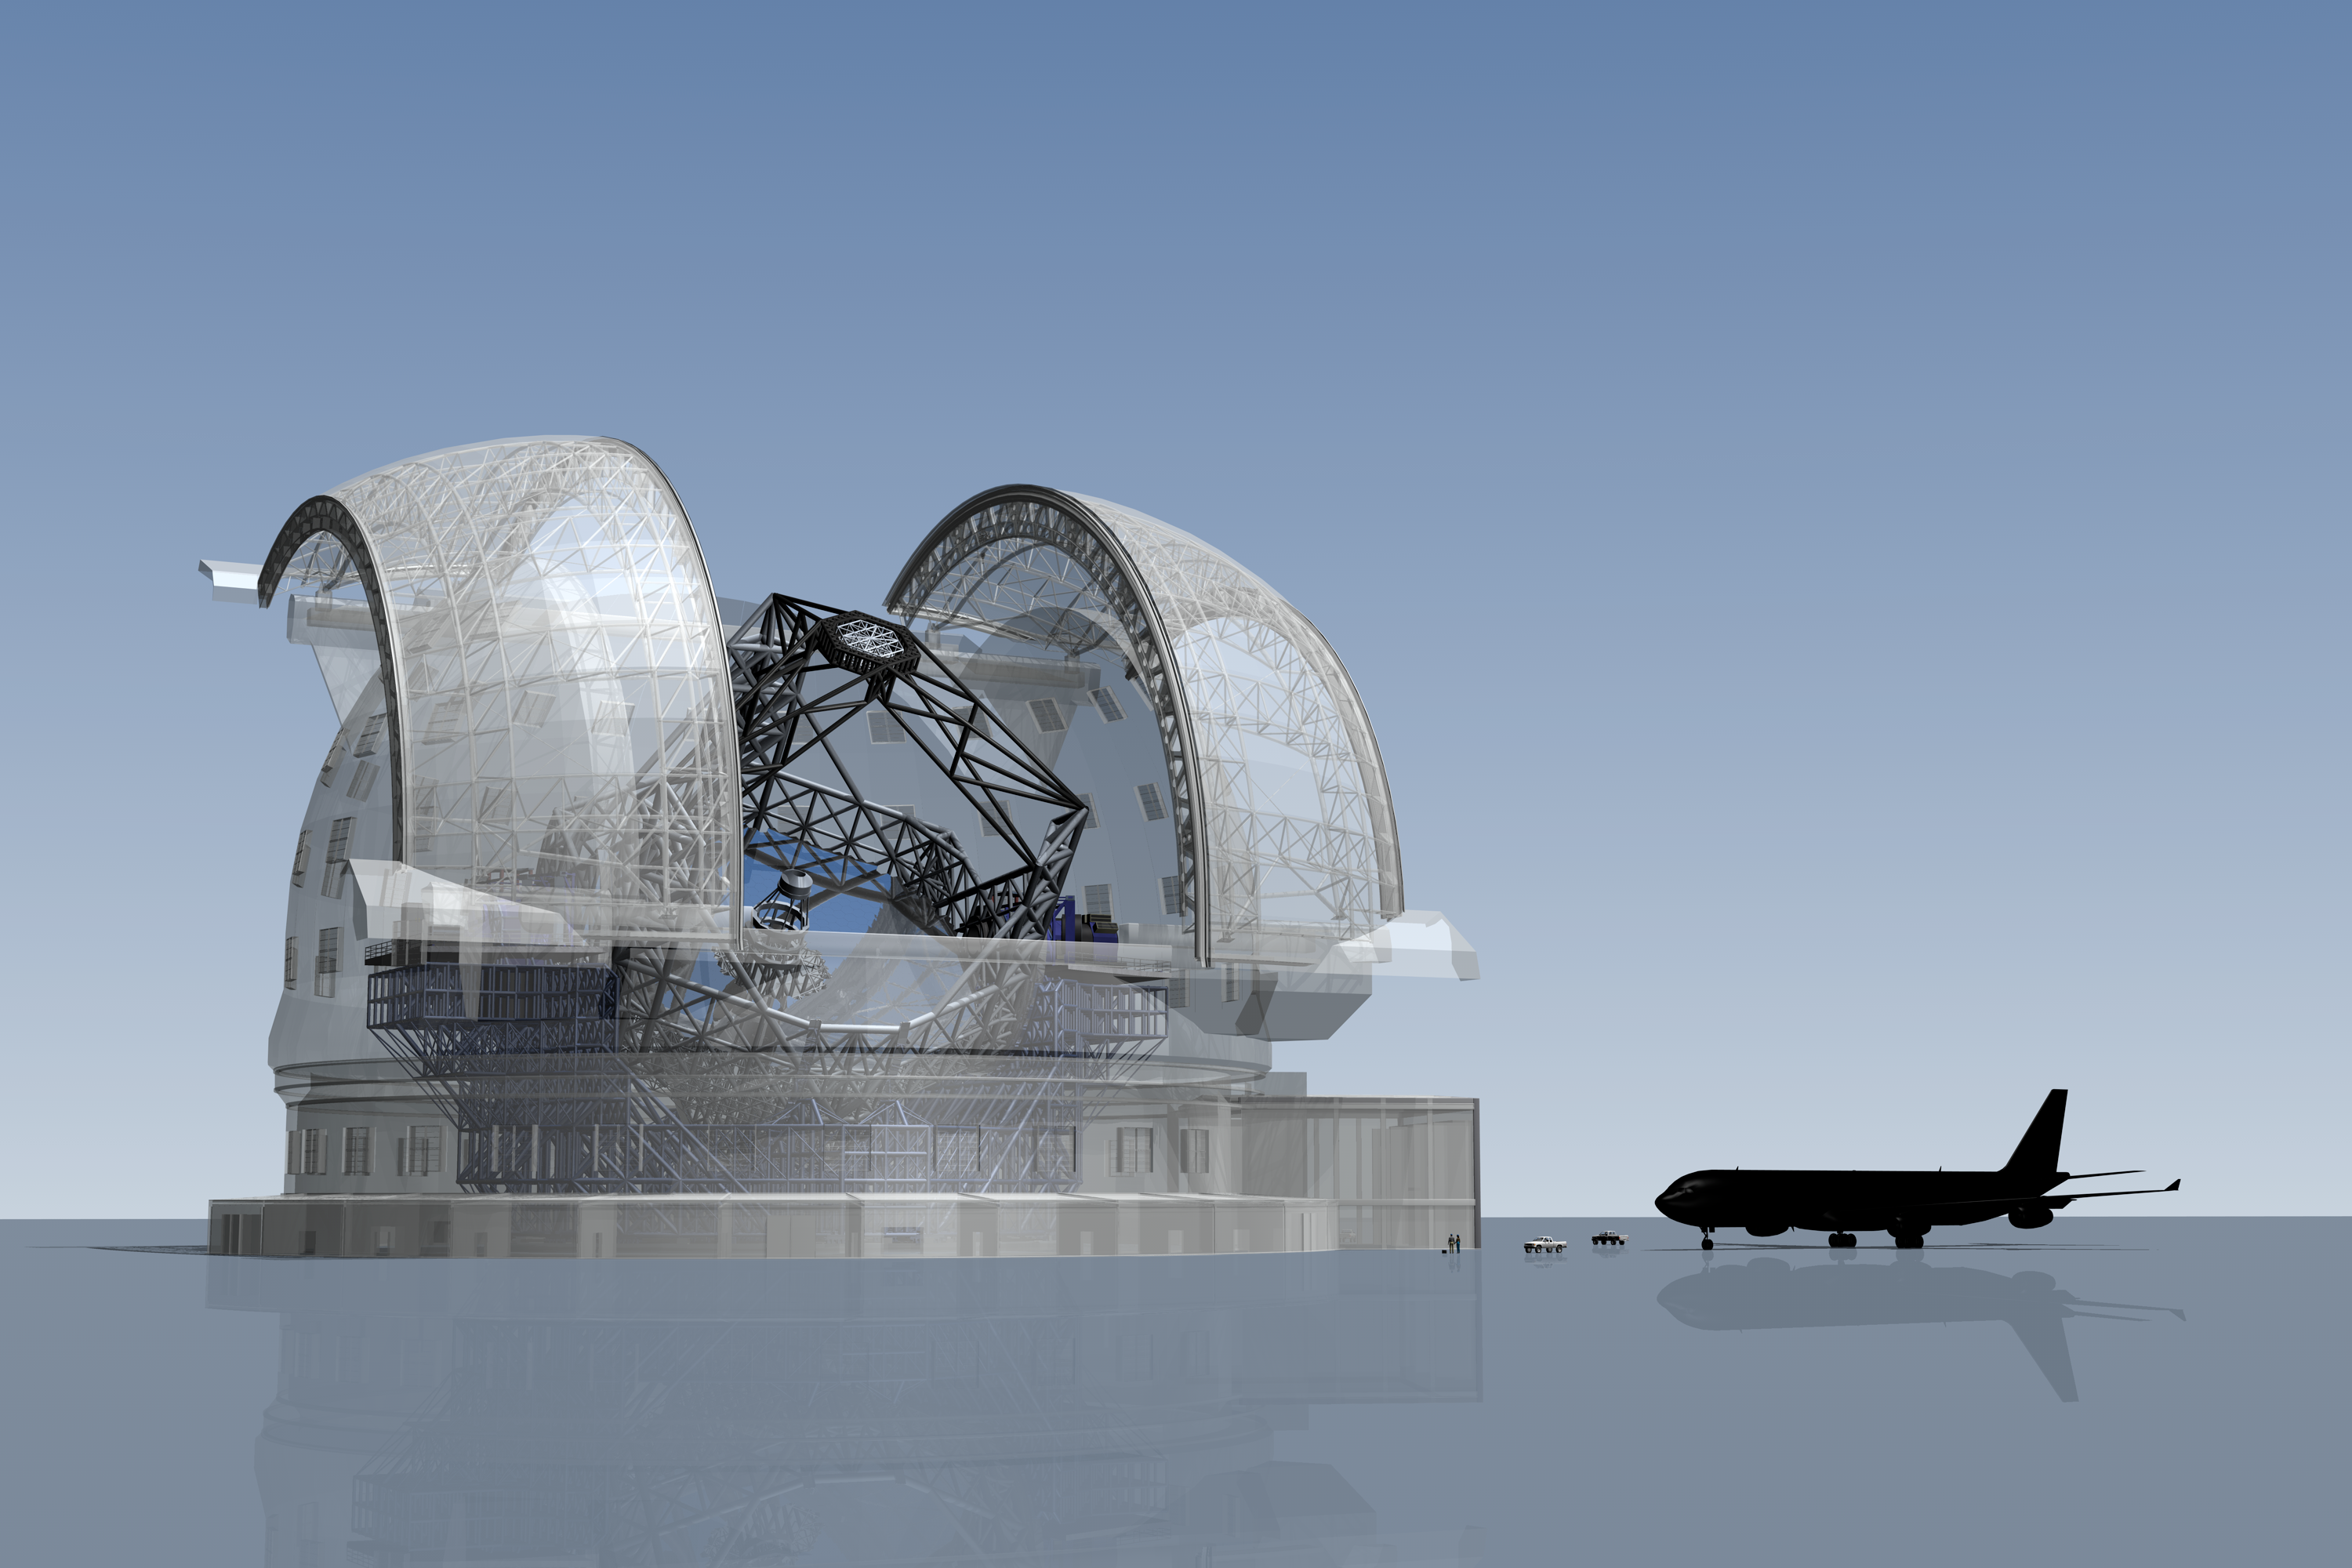

ELT vs. airbus A340

The ELT here seen in a scale comparison with an Airbus A340 airplane.

The design for the ELT shown here was published in 2009 and is preliminary.

Credit: ESO